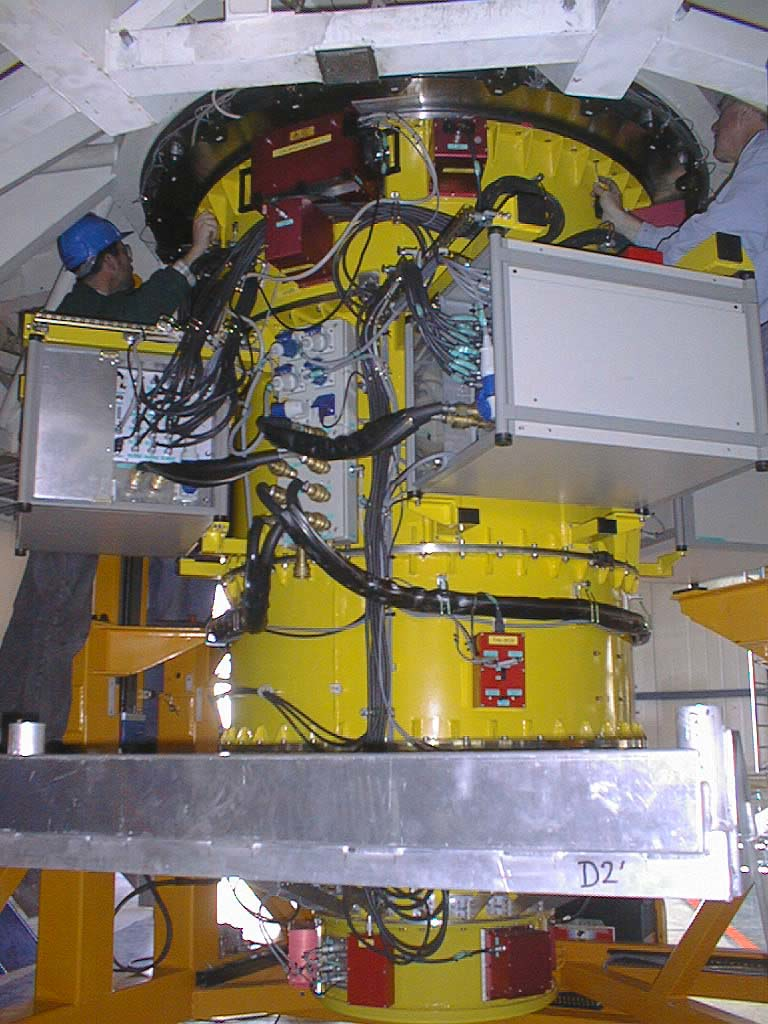

First major astronomical instrument mounted on VLT

On 10 September 1998, the first scientific instrument of the VLT, FORS1, was successfully mounted on the Cassegrain focus of the first 8.2-m VLT telescope (UT1). For the first time, following 7 years of design, construction and tests, FORS1 meets its telescope and is attached to the flange of the Cassegrain focus. (Photo obtained on September 10, 1998).

Credit: ESO